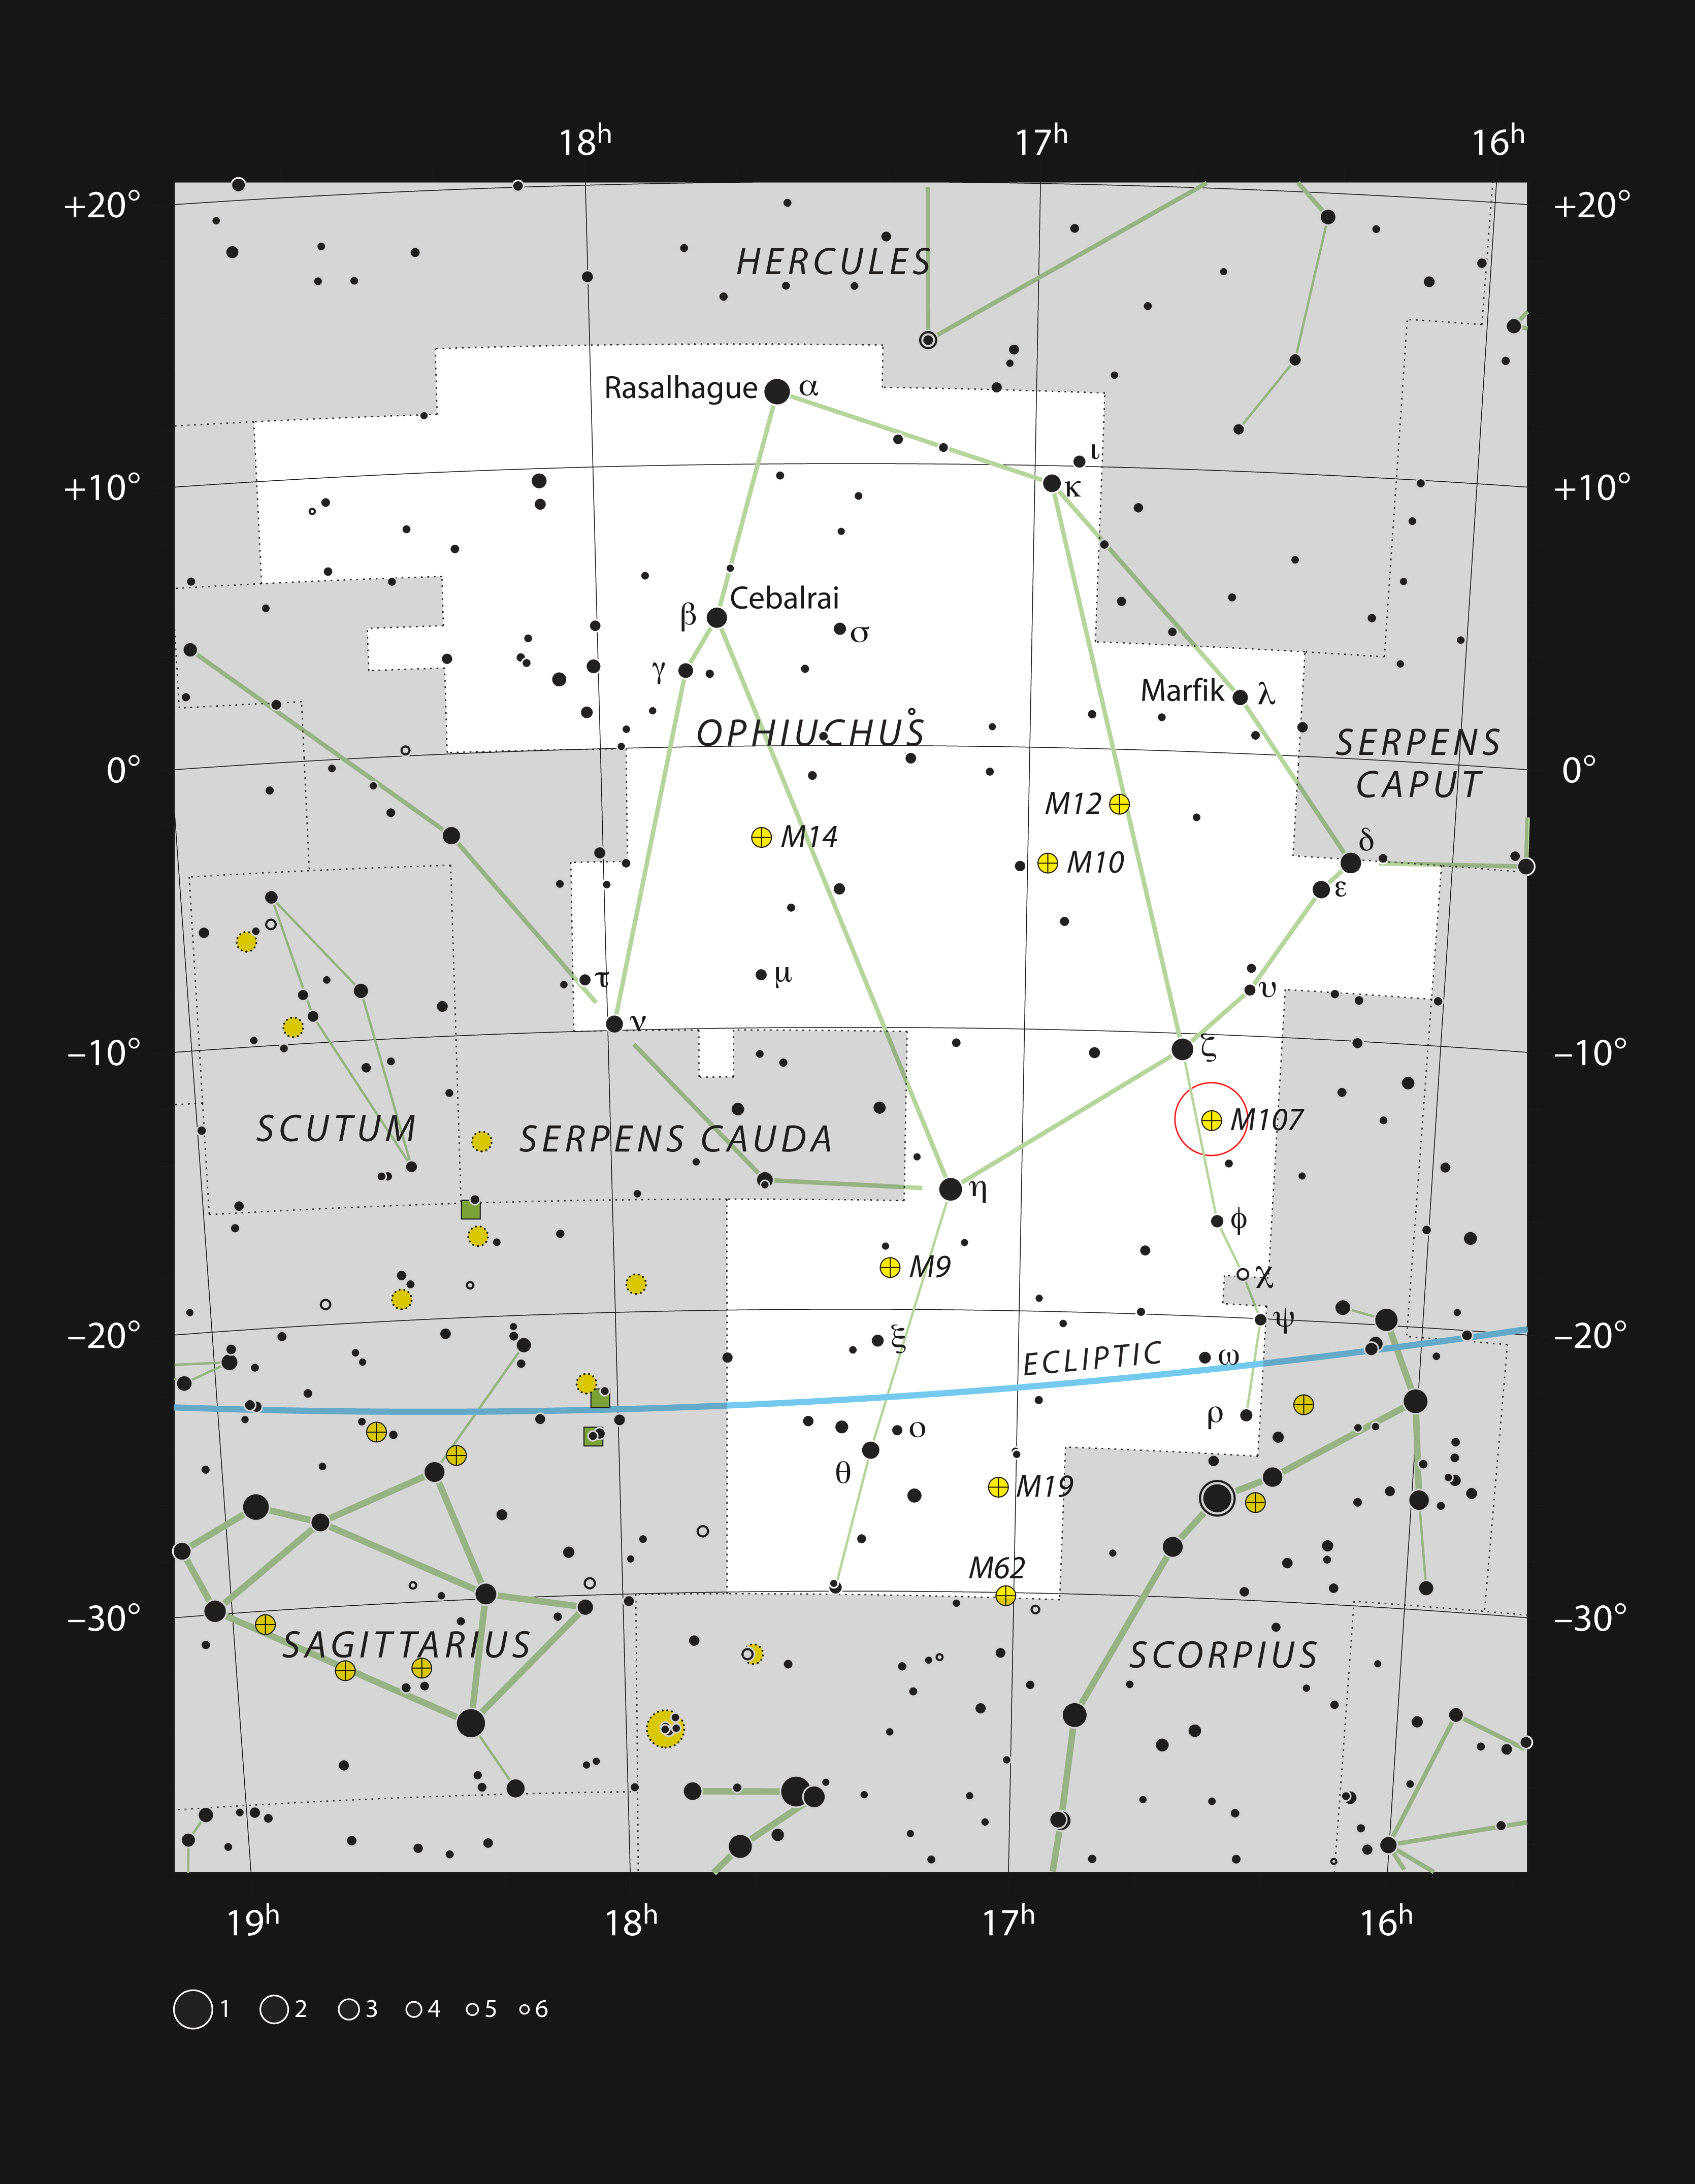

The globular star cluster Messier 107 in the constellation of Ophiuchus

This chart shows the location of the globular cluster Messier 107, also known as NGC 6171, within the constellation of Ophiuchus (the Serpent Bearer). This map shows most of the stars visible to the unaided eye under good conditions and NGC 6171 itself is highlighted with a red circle on the image. This rich cluster is visible in binoculars and is an impressive sight in moderate-sized amateur telescopes.

Credit: ESO, IAU and Sky & Telescope